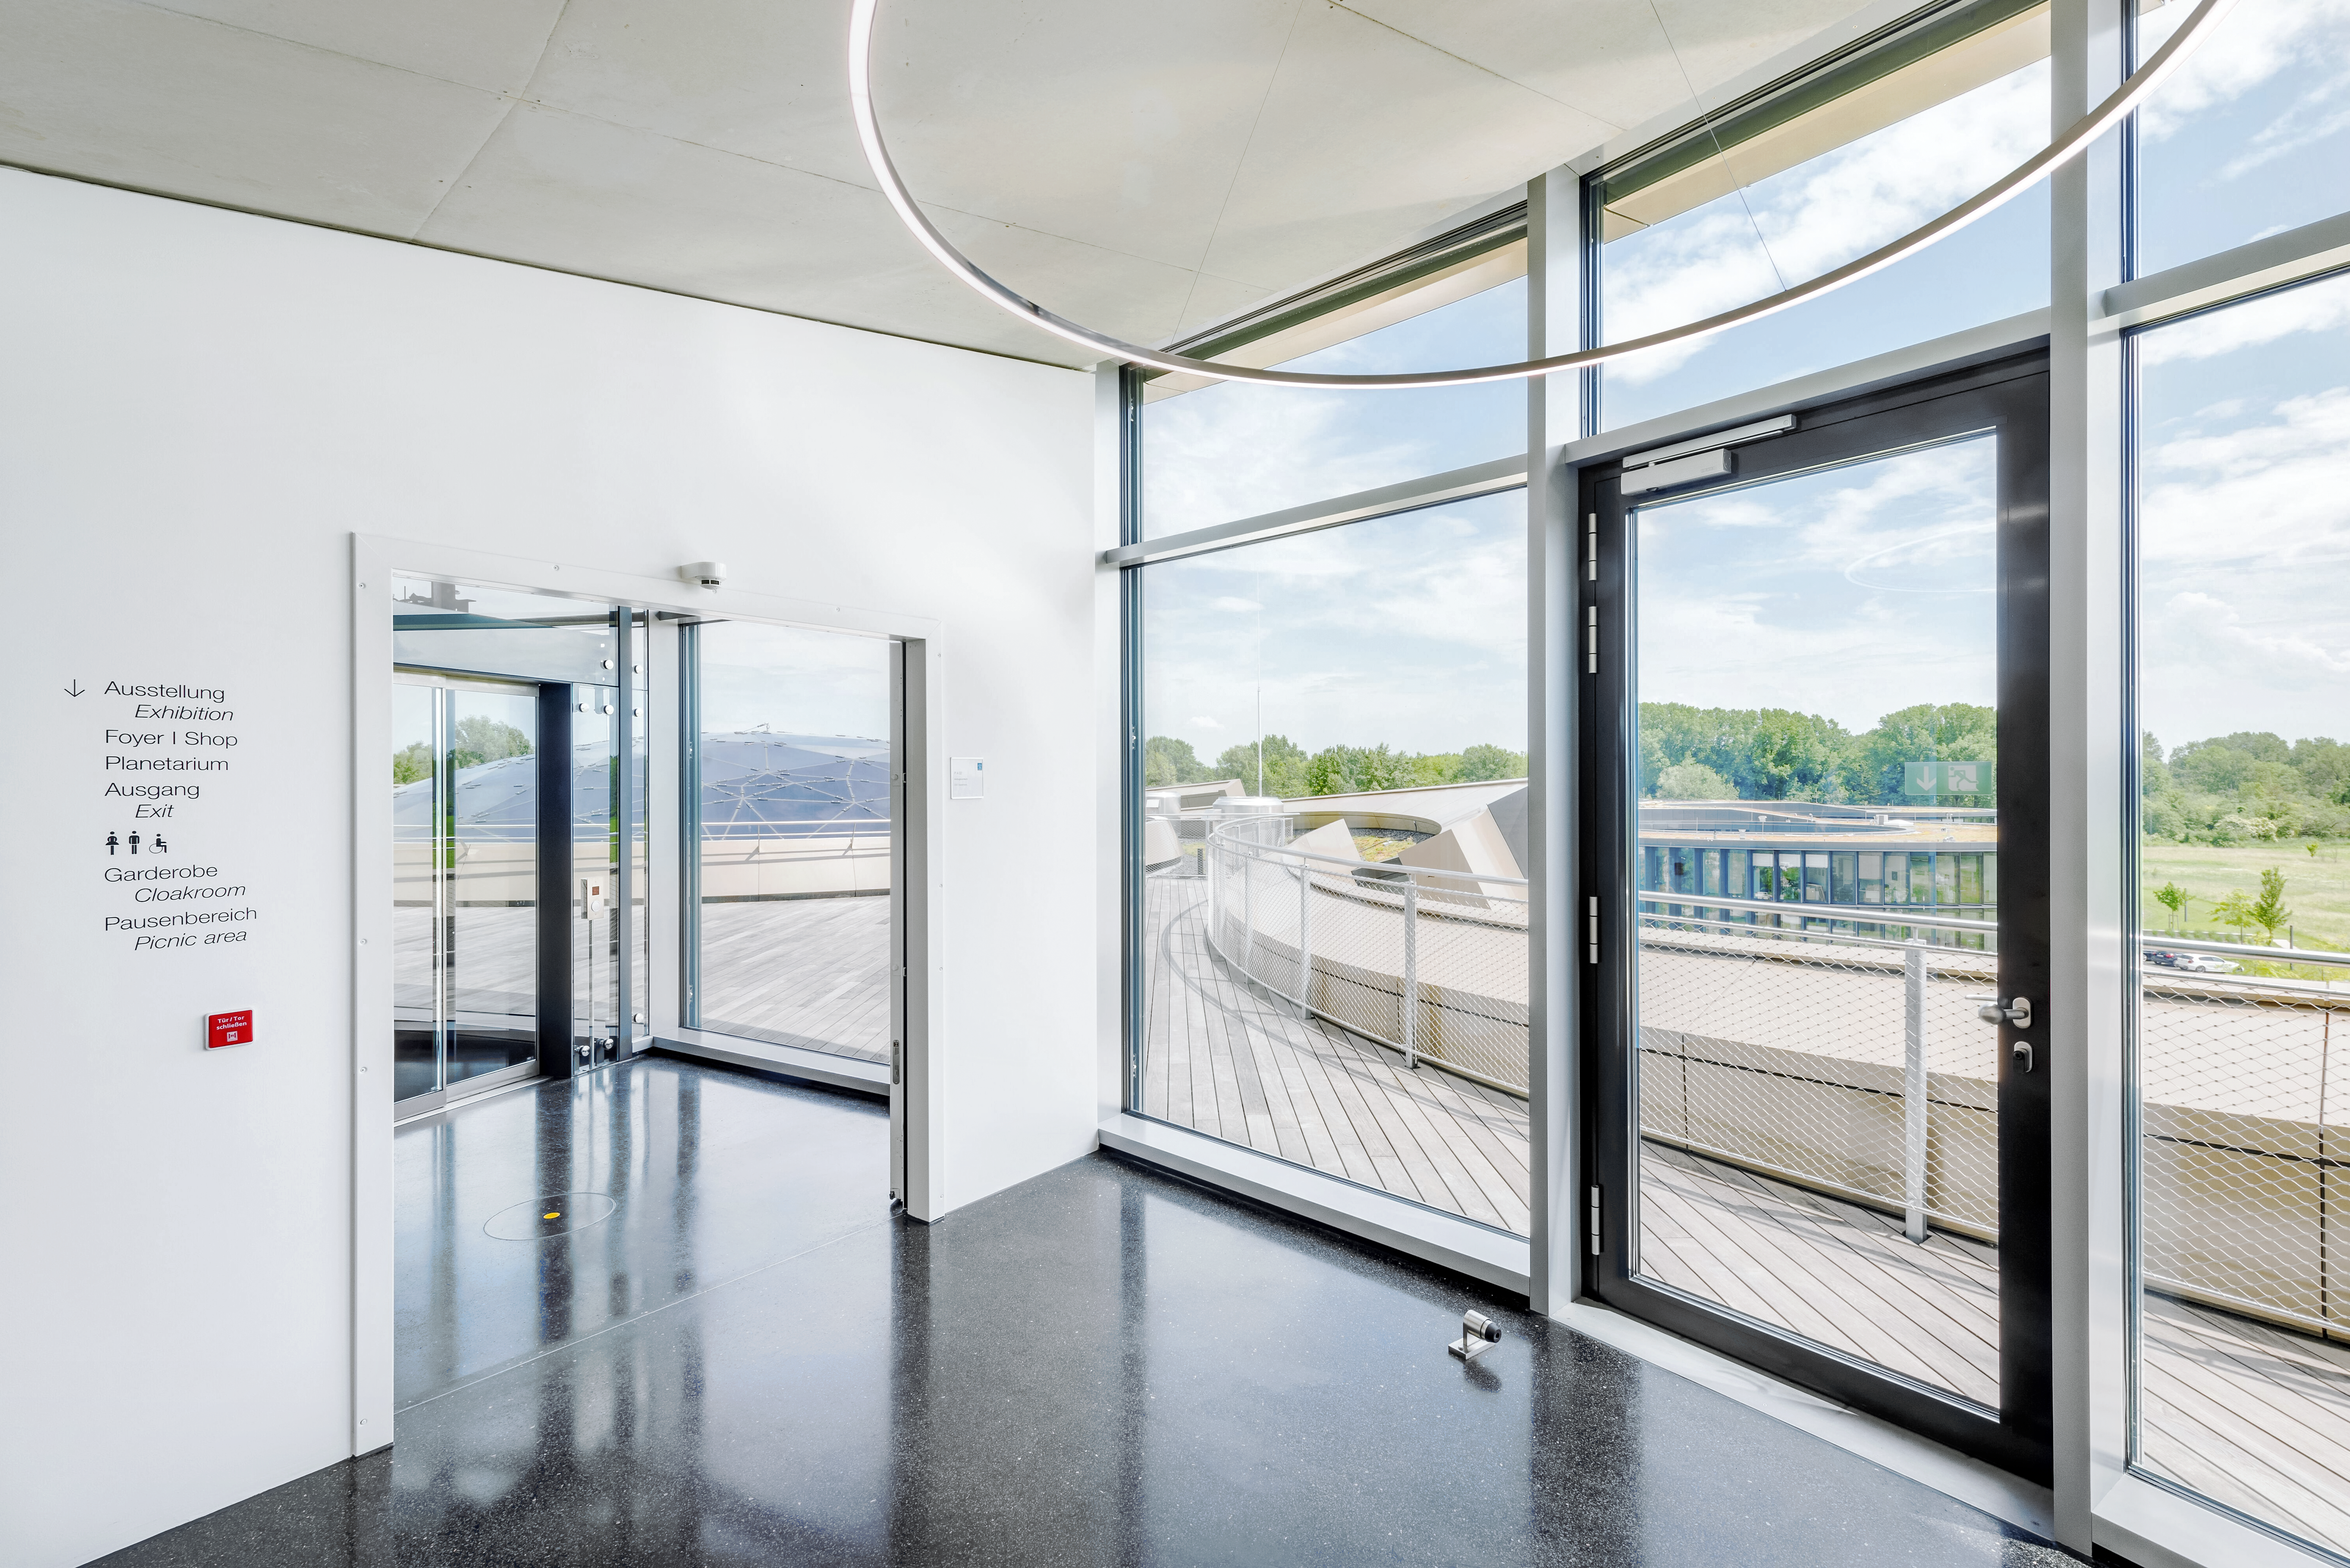

Supernova 3rd floor entryway

The south entryway to the ESO Supernova Planetarium & Visitor Centre's third floor. This space connects the stairs and elevator to the third floor amenities, including the rooftop terrace, seminar room, and foyer.

Credit: Brillux, Sven Rahm Fotografie